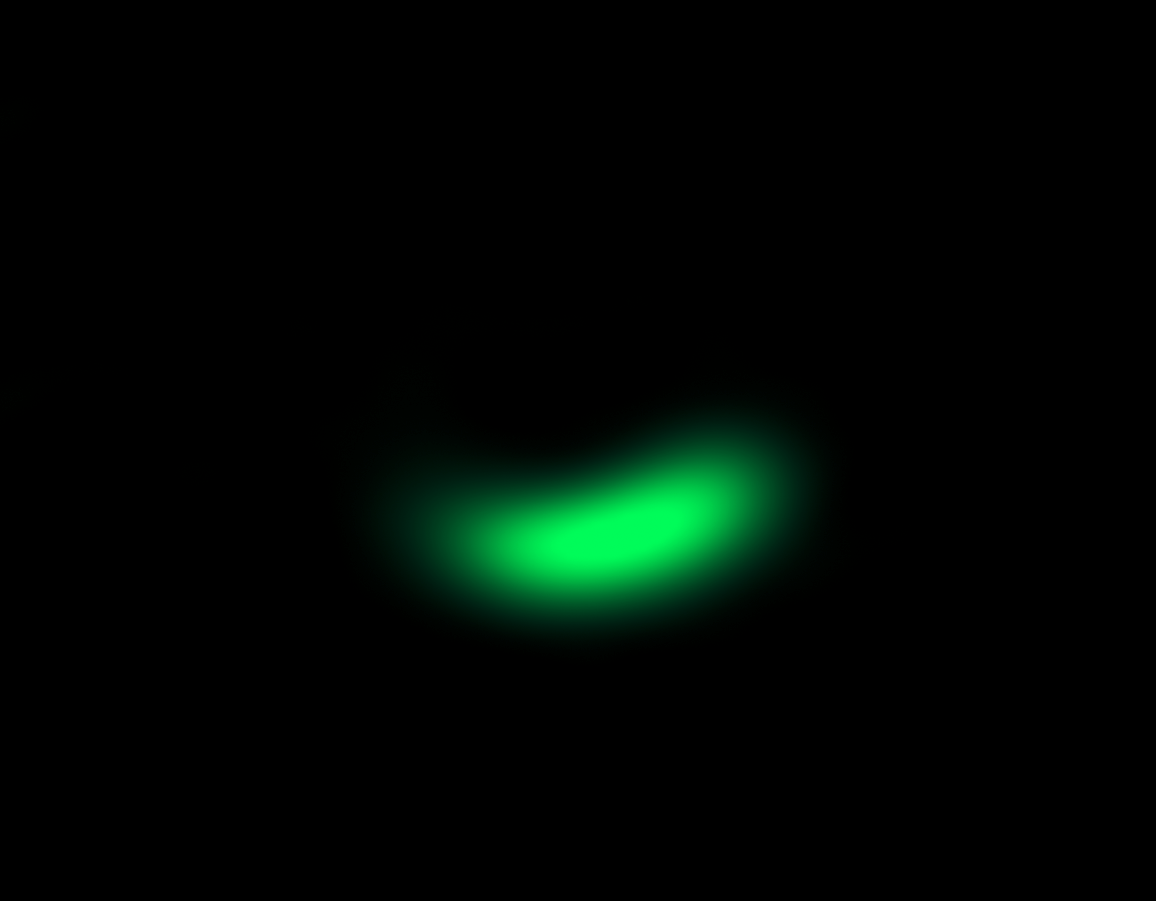

ALMA image of comet factory around Oph-IRS 48

This image from the Atacama Large Millimeter/submillimeter Array (ALMA) shows the dust trap in the disc that surrounds the system Oph-IRS 48. The high asymmetry of the dust emission between the southern and northern part of the disc (at least a factor of 130) is indicative of the presence of such a dust trap. The dust trap provides a safe haven for tiny particles in the disc, allowing them to clump together and grow to sizes that allow them to survive on their own.

Credit: ALMA (ESO/NAOJ/NRAO)/Nienke van der Marel